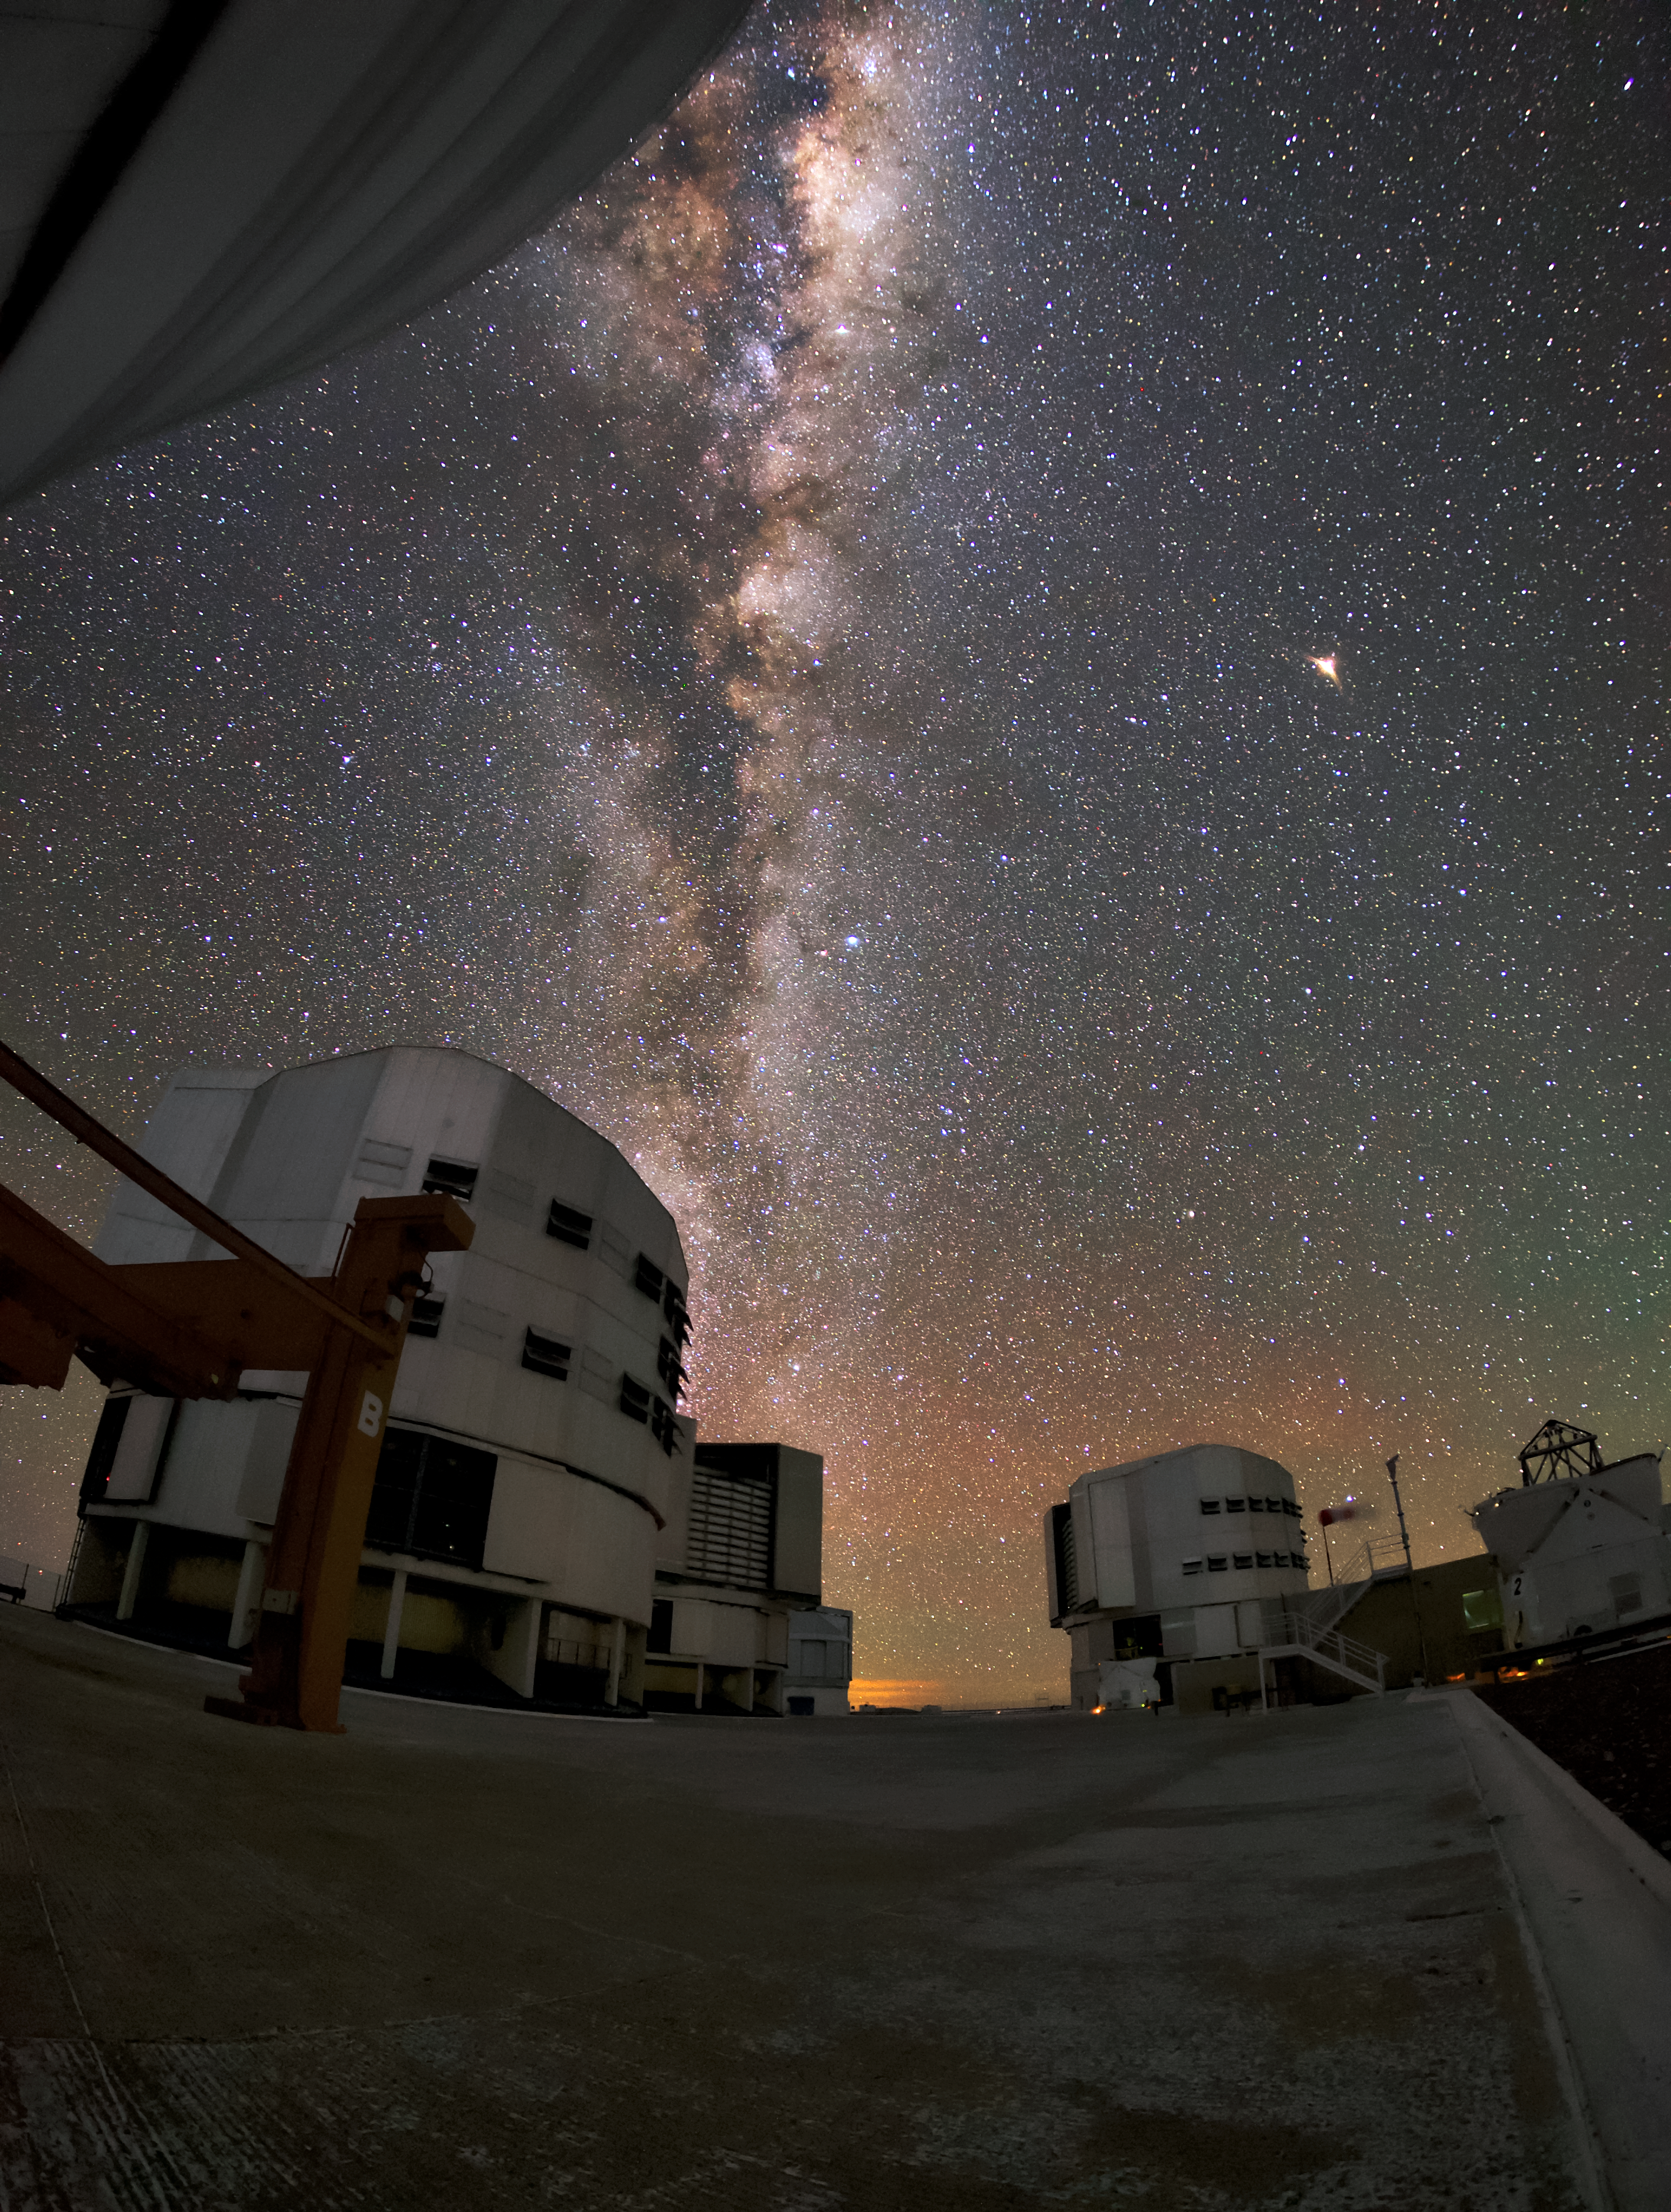

Studying the Universe

The unit telescopes of the VLT under a clear night sky at ESO's Paranal Observatory. Each of the unit telescopes is installed with a different set of instruments, each one purpose-built to study the Universe in a particular way and answer a different question. The VLT instrumentation programme is the most ambitious ever conceived for a single observatory, covering all major modes required to tackle most current front-line research topics. This well-equipped facility has stimulated a new age of discoveries, including some exciting astronomical firsts, such as the first image of an extrasolar planet and the tracking of stars' movements close to the supermassive black hole at the centre of the Milky Way.

Credit: ESO/Daniele Gasparri (www.astroatacama.com)